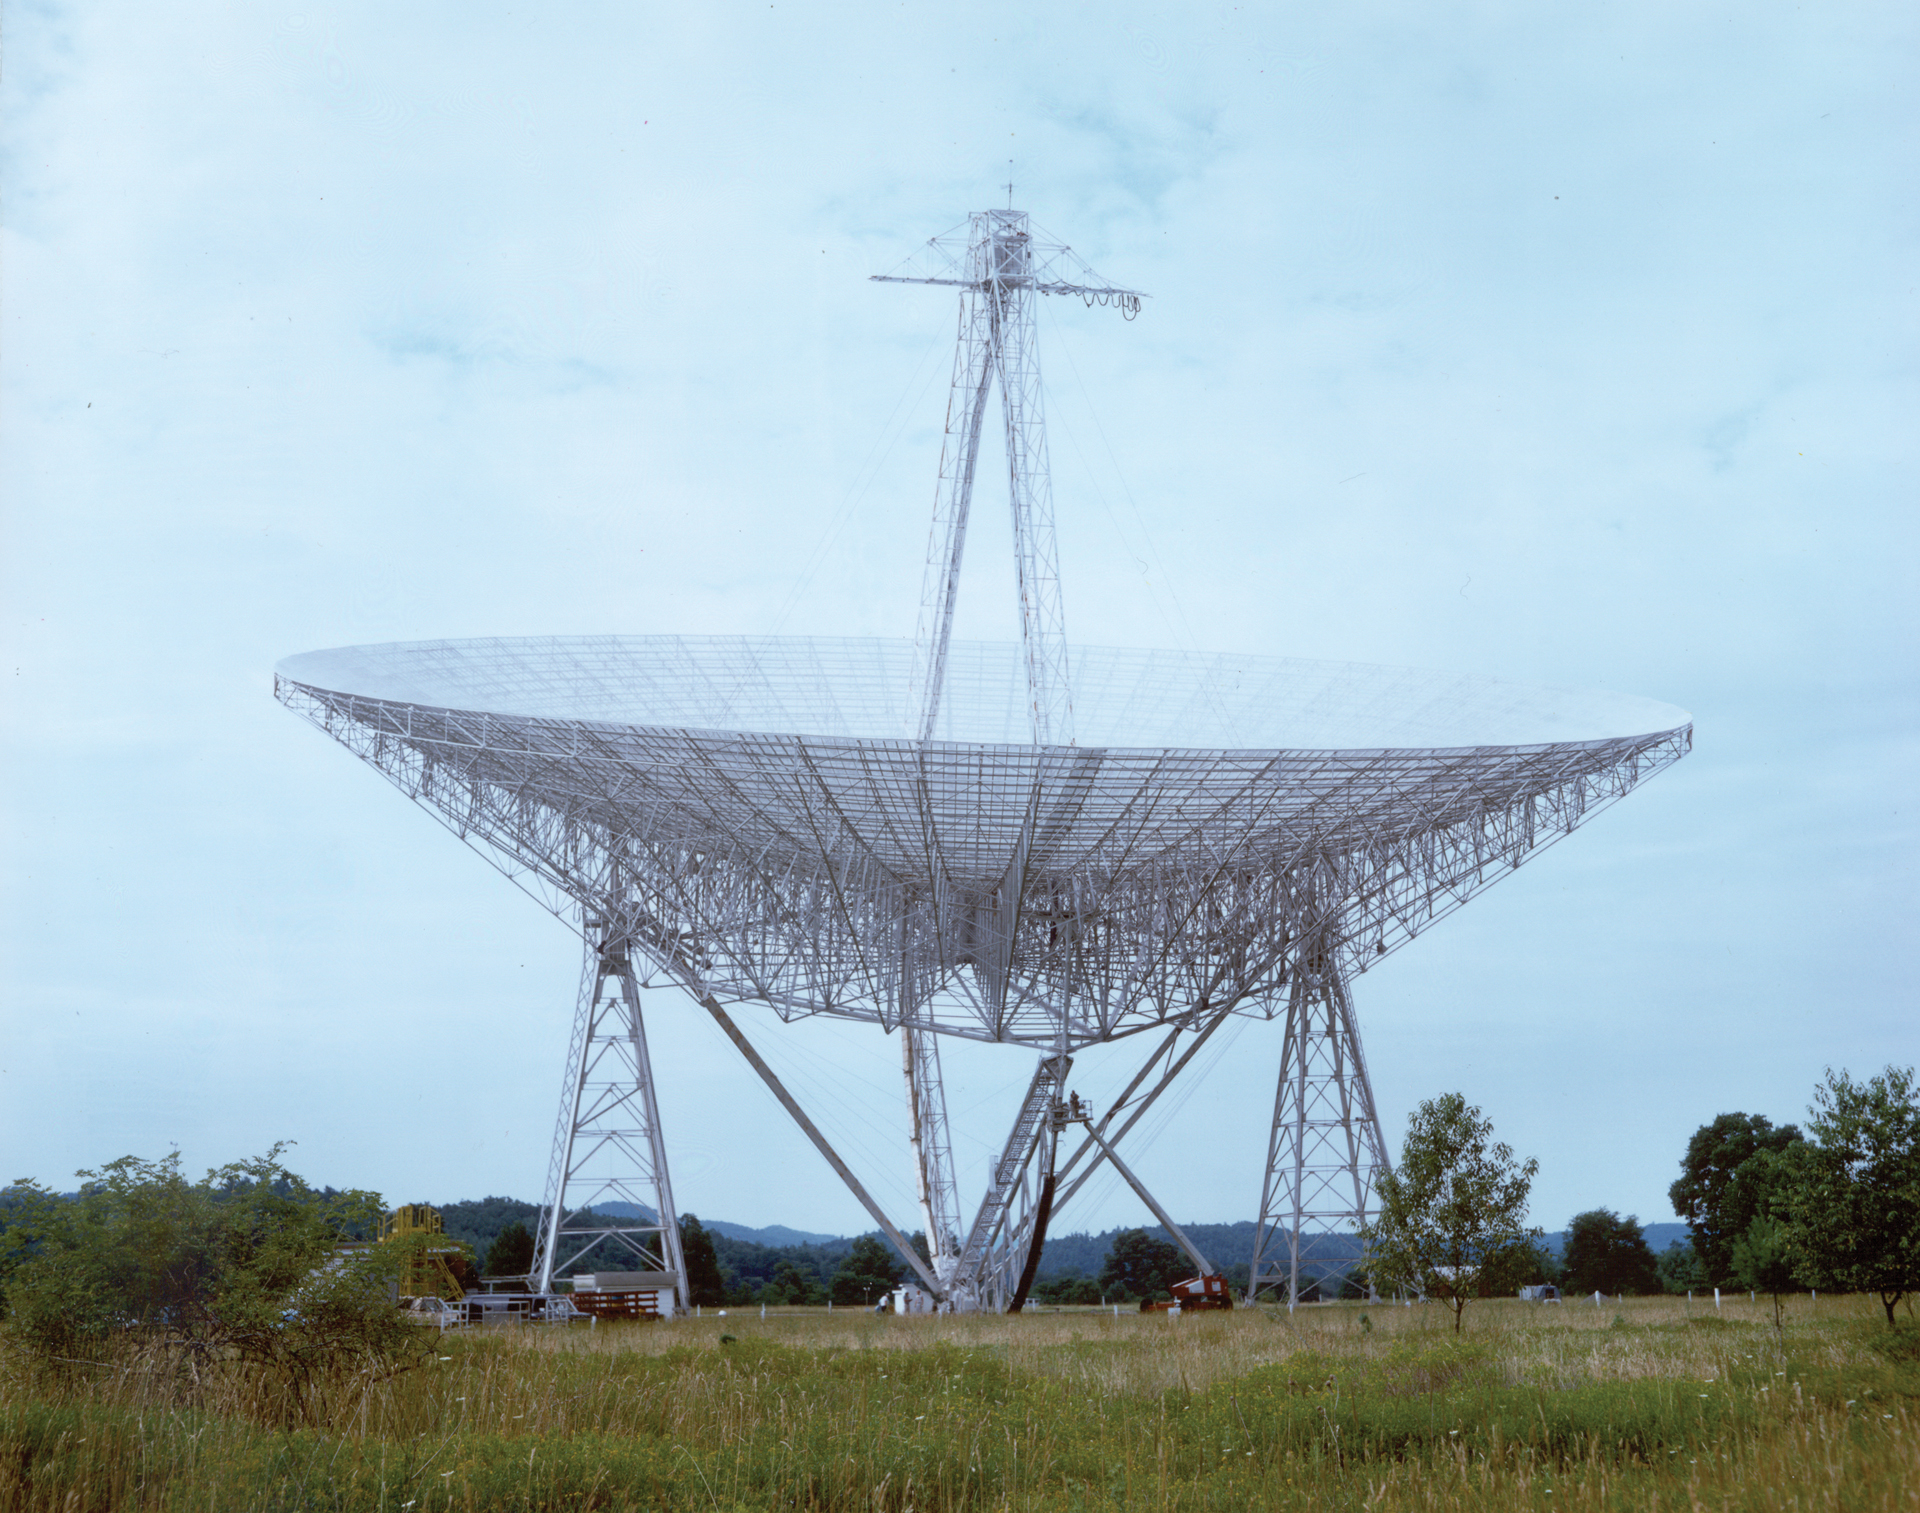

Tracking Arm installed beneath 300-foot telescope

The 300-foot telescope in Green Bank, West Virginia was a transit telescope, meaning that its dish did not track objects across the sky but watched them as they arced overhead. In the early 1970s, a tracking arm was installed up on the feed arm to slowly move the receivers in time with the movement of the sources the telescope was observing.

Credit: NRAO/AUI/NSF